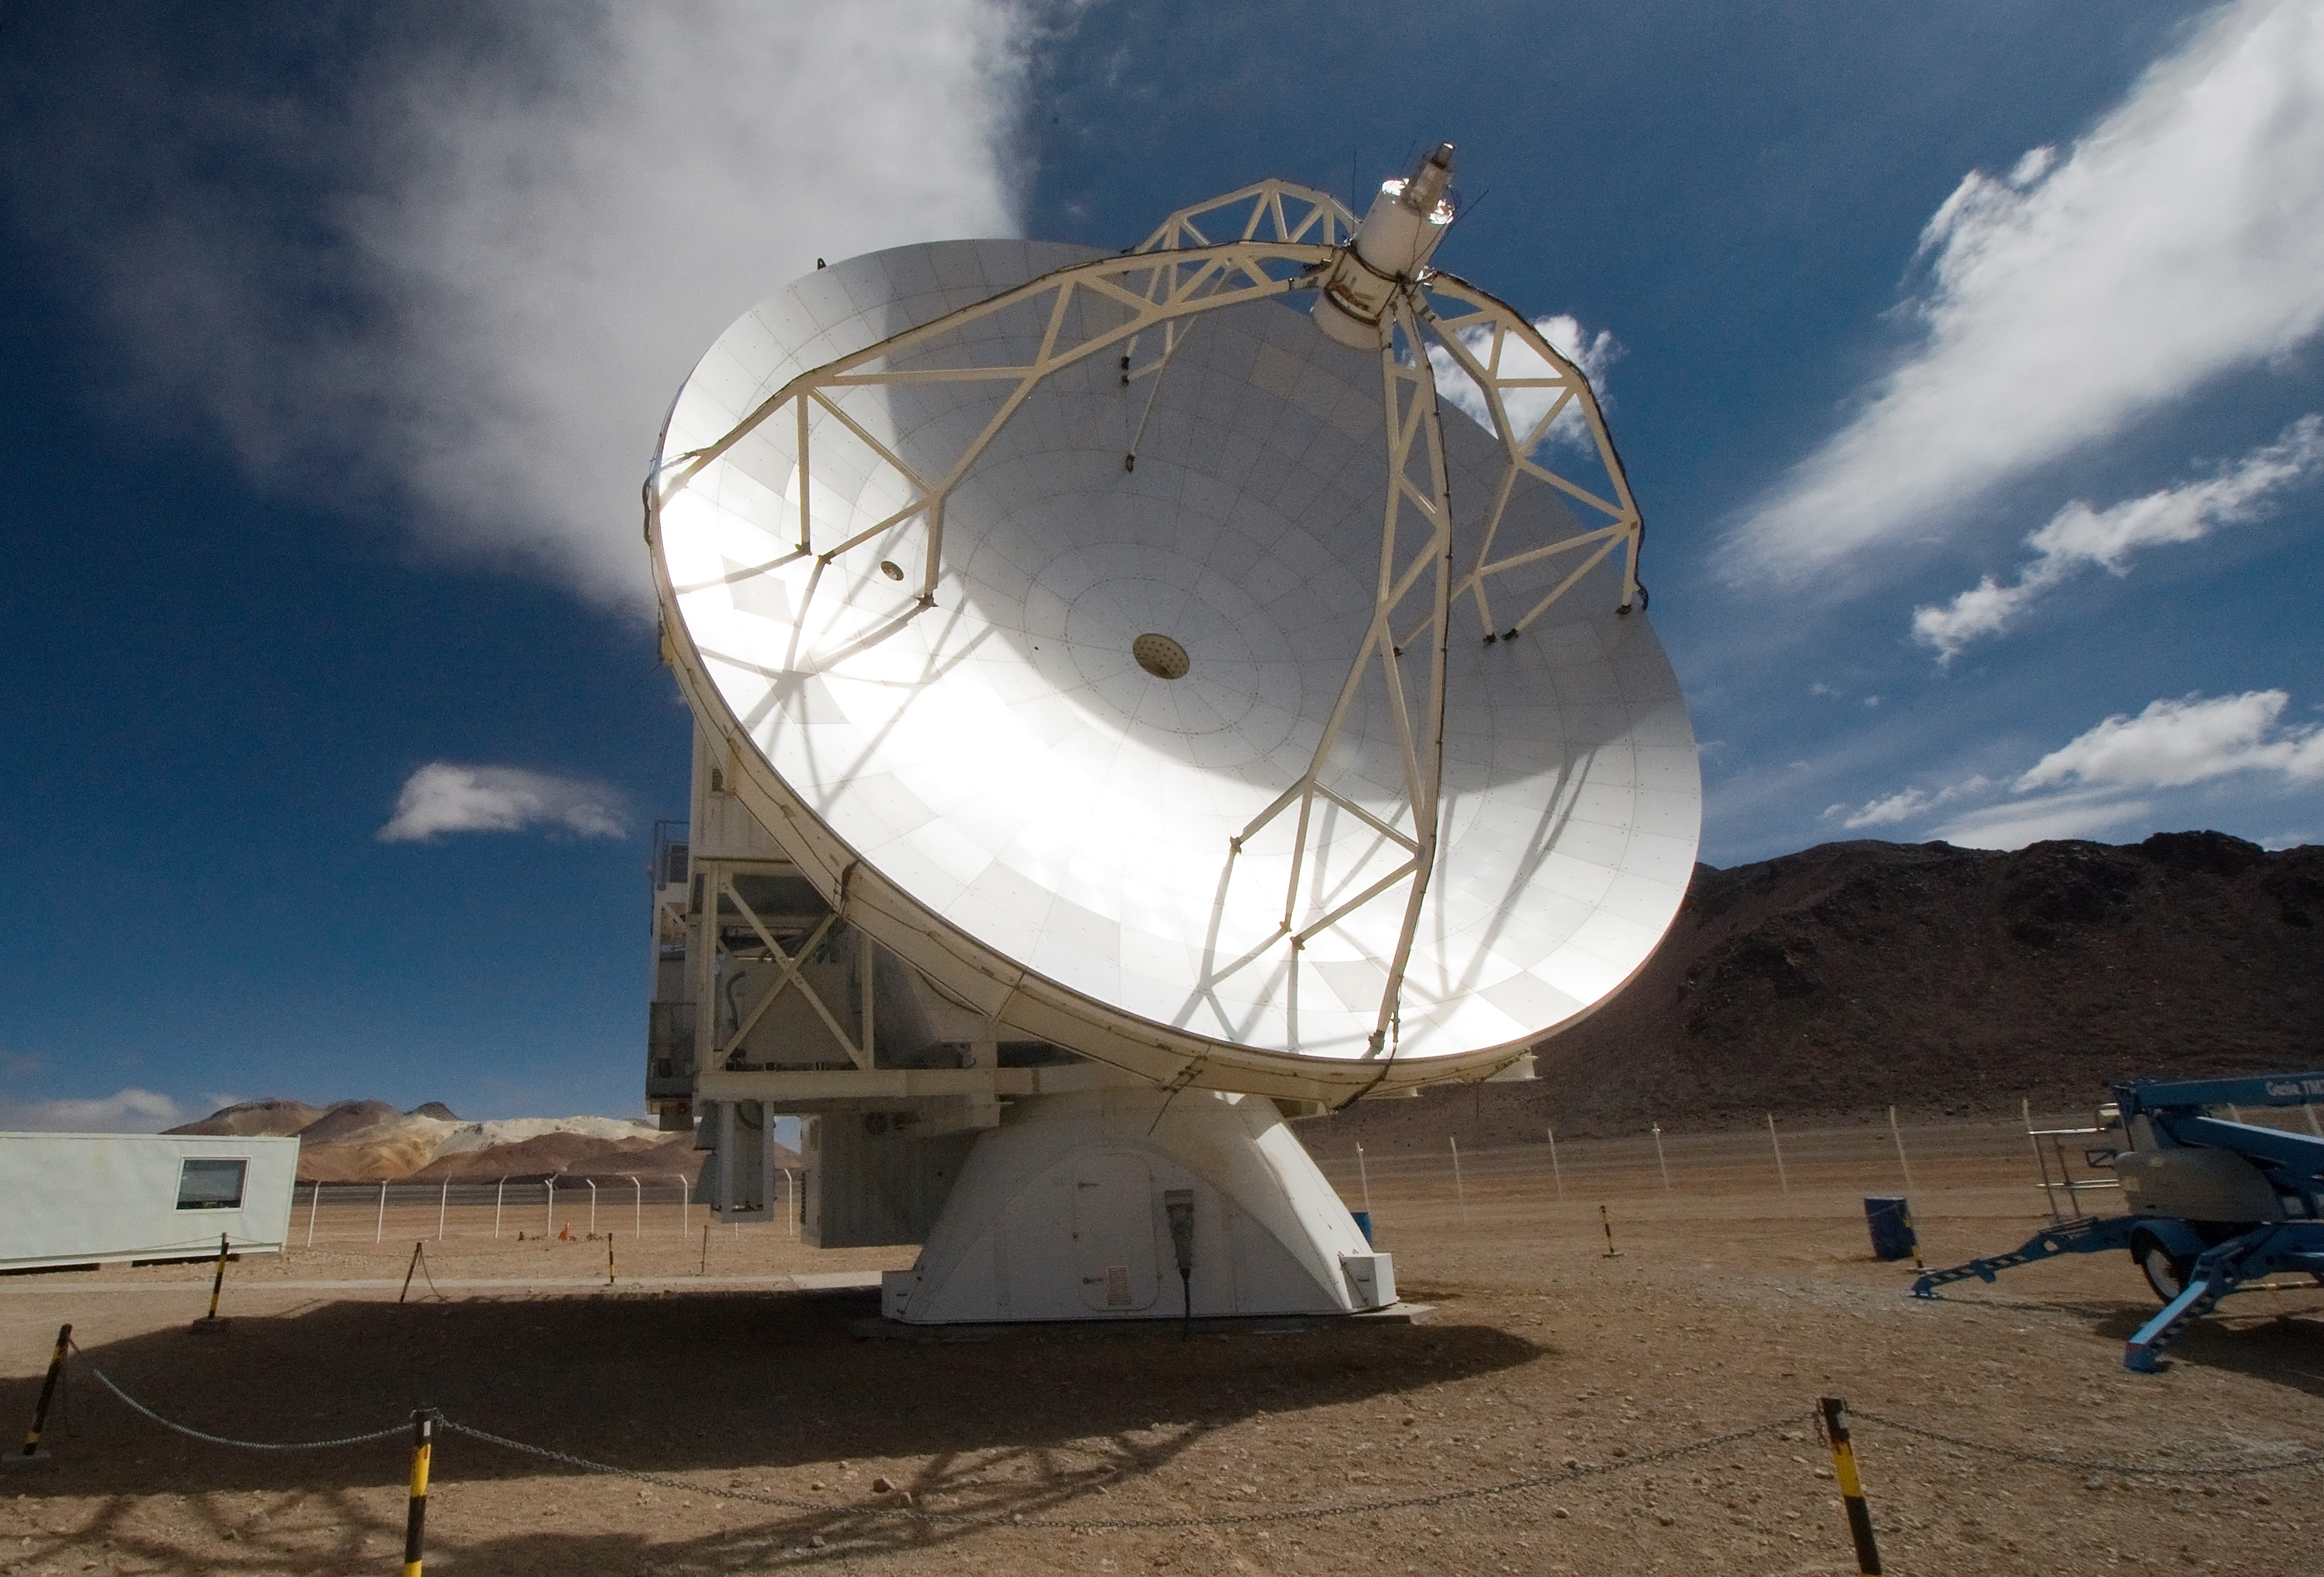

APEX, the Atacama Pathfinder Experiment, on Chajnantor

View of the Atacama Pathfinder Experiment (APEX) antenna on the Chajnantor plain of the Chilean Andes, 5000 m above sea level. APEX is a collaboration between the Max Planck Institut für Radioastronomie, Onsala Space Observatory (OSO) and ESO. The telescope was manufactured by VERTEX Antennentechnik in Duisburg, Germany. Astronomers observing with APEX can see cold dust and gas in both the Milky Way and in distant galaxies.

Credit: Iztok Bončina/ESO